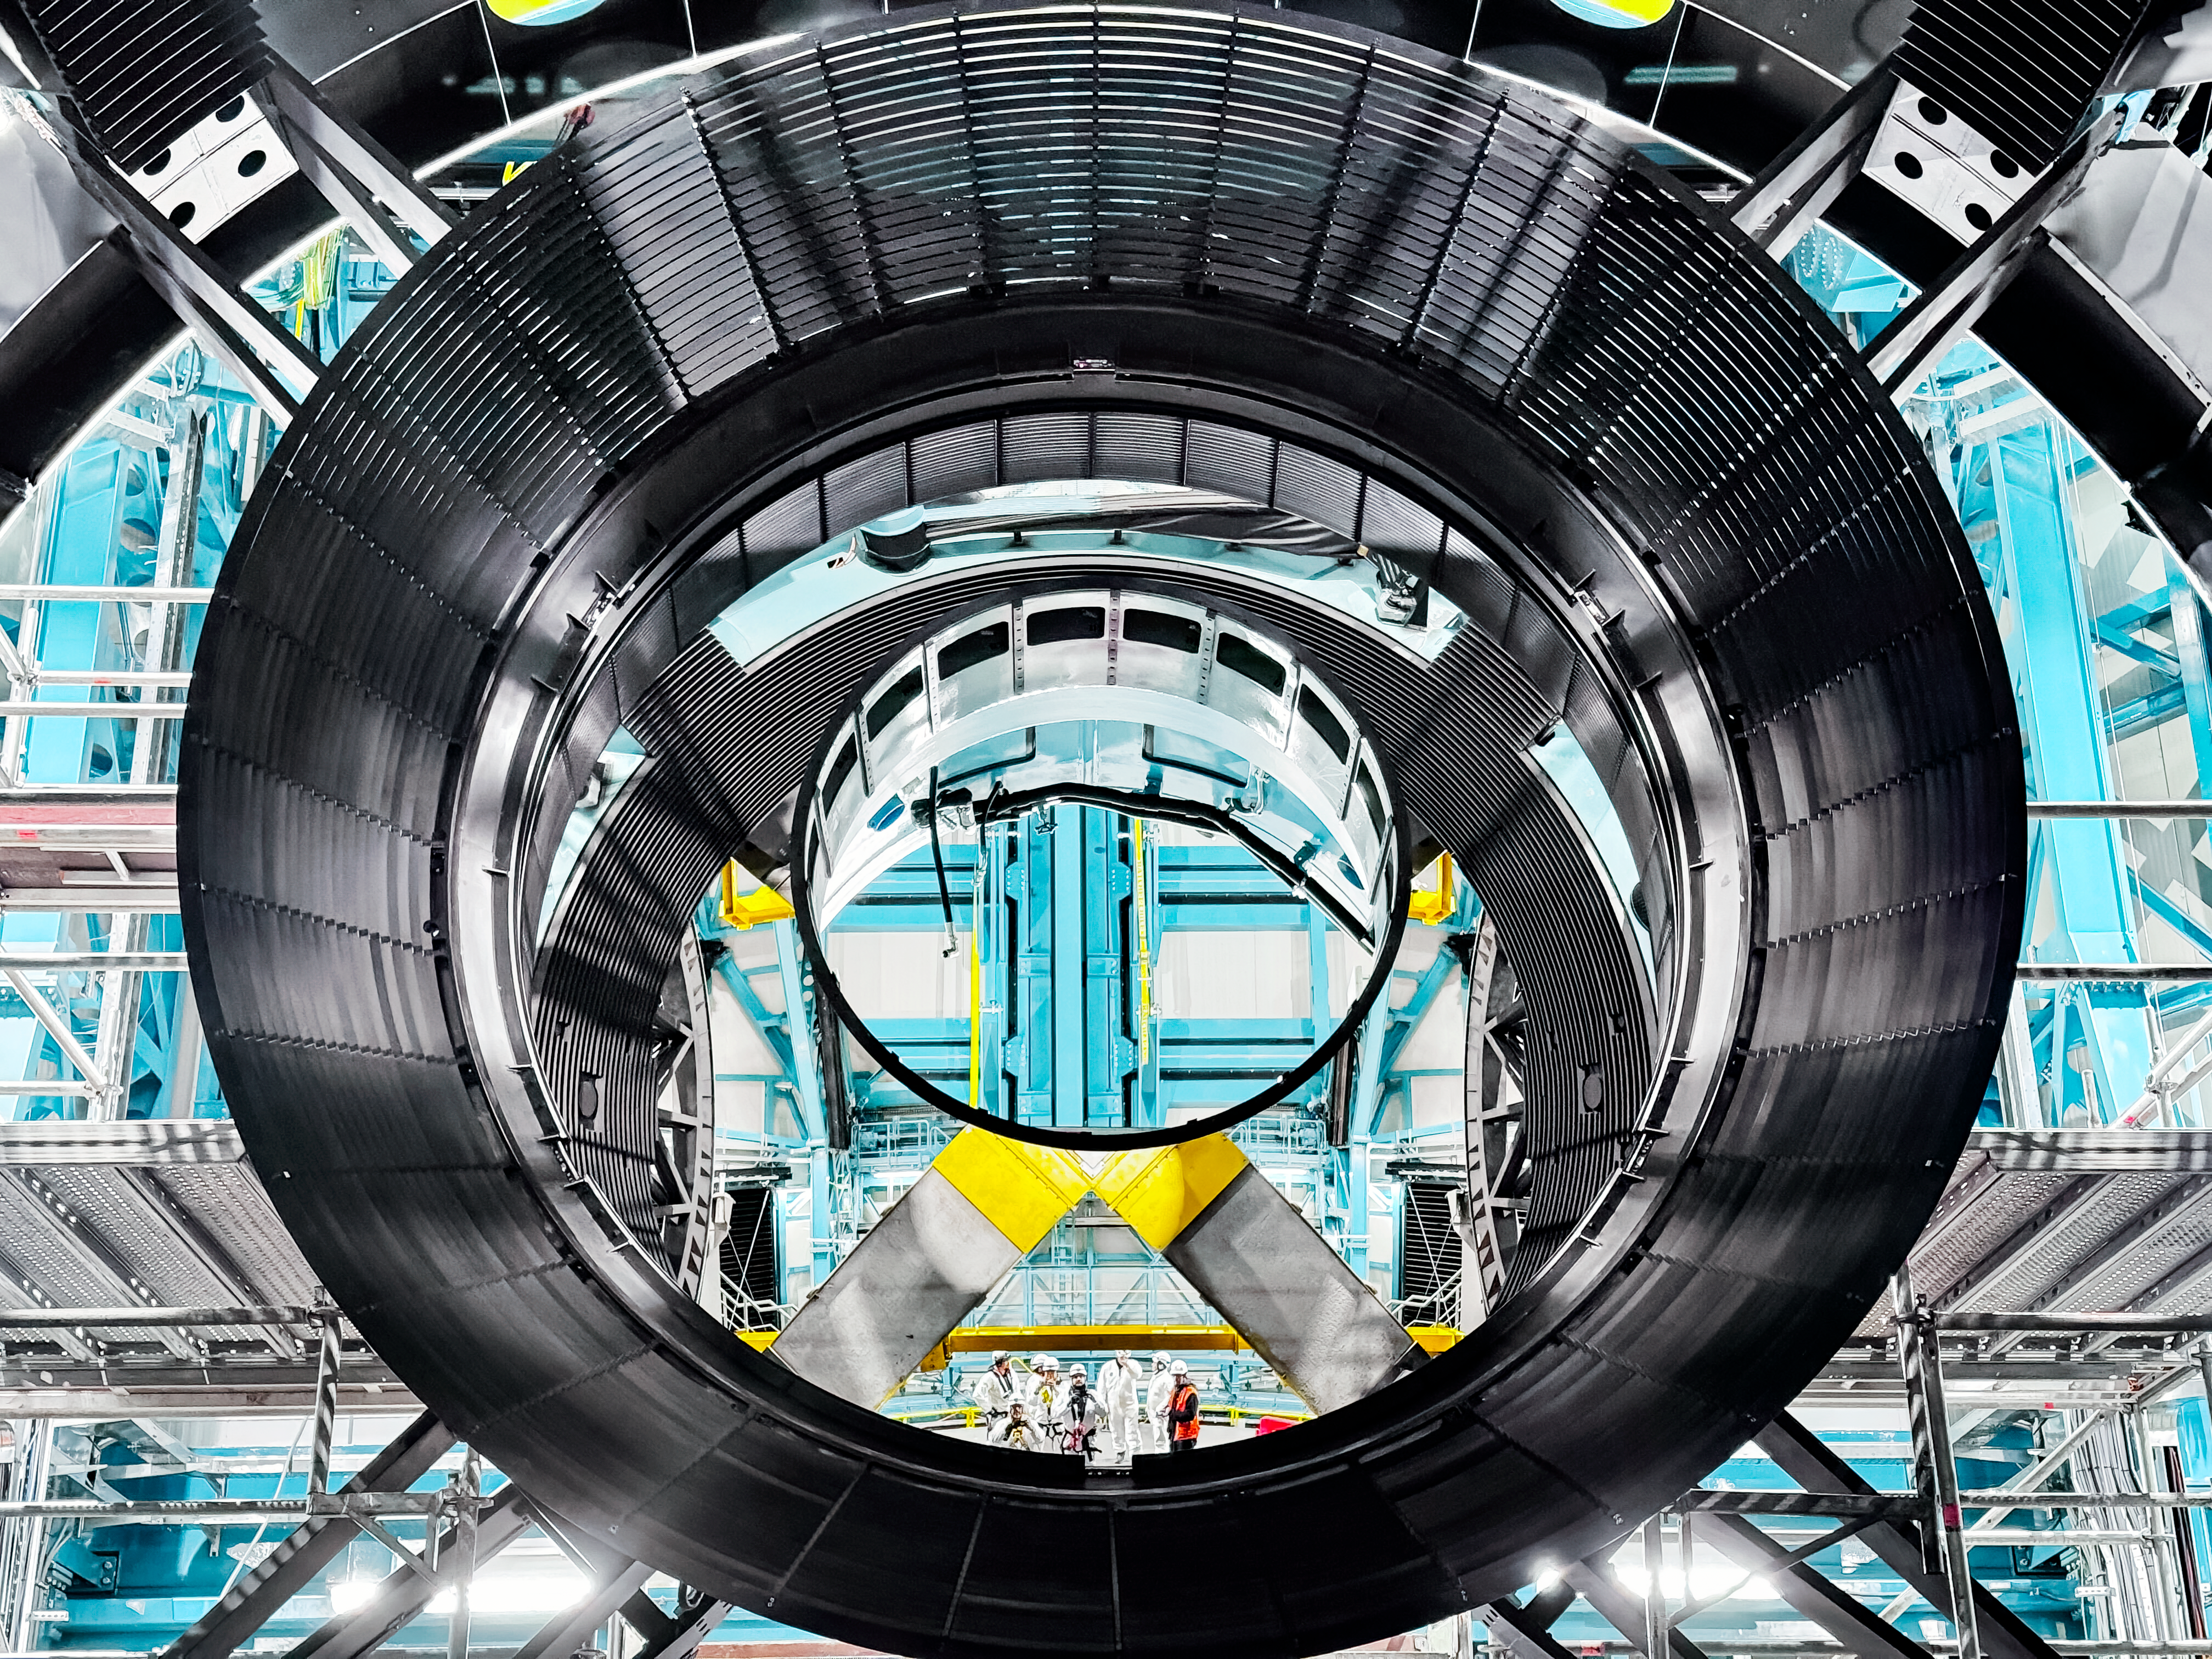

Rubin M2 Baffle Install

M2 glass exposure

Credit: Rubin Obs/NSF/AURA/H. Stockebrand